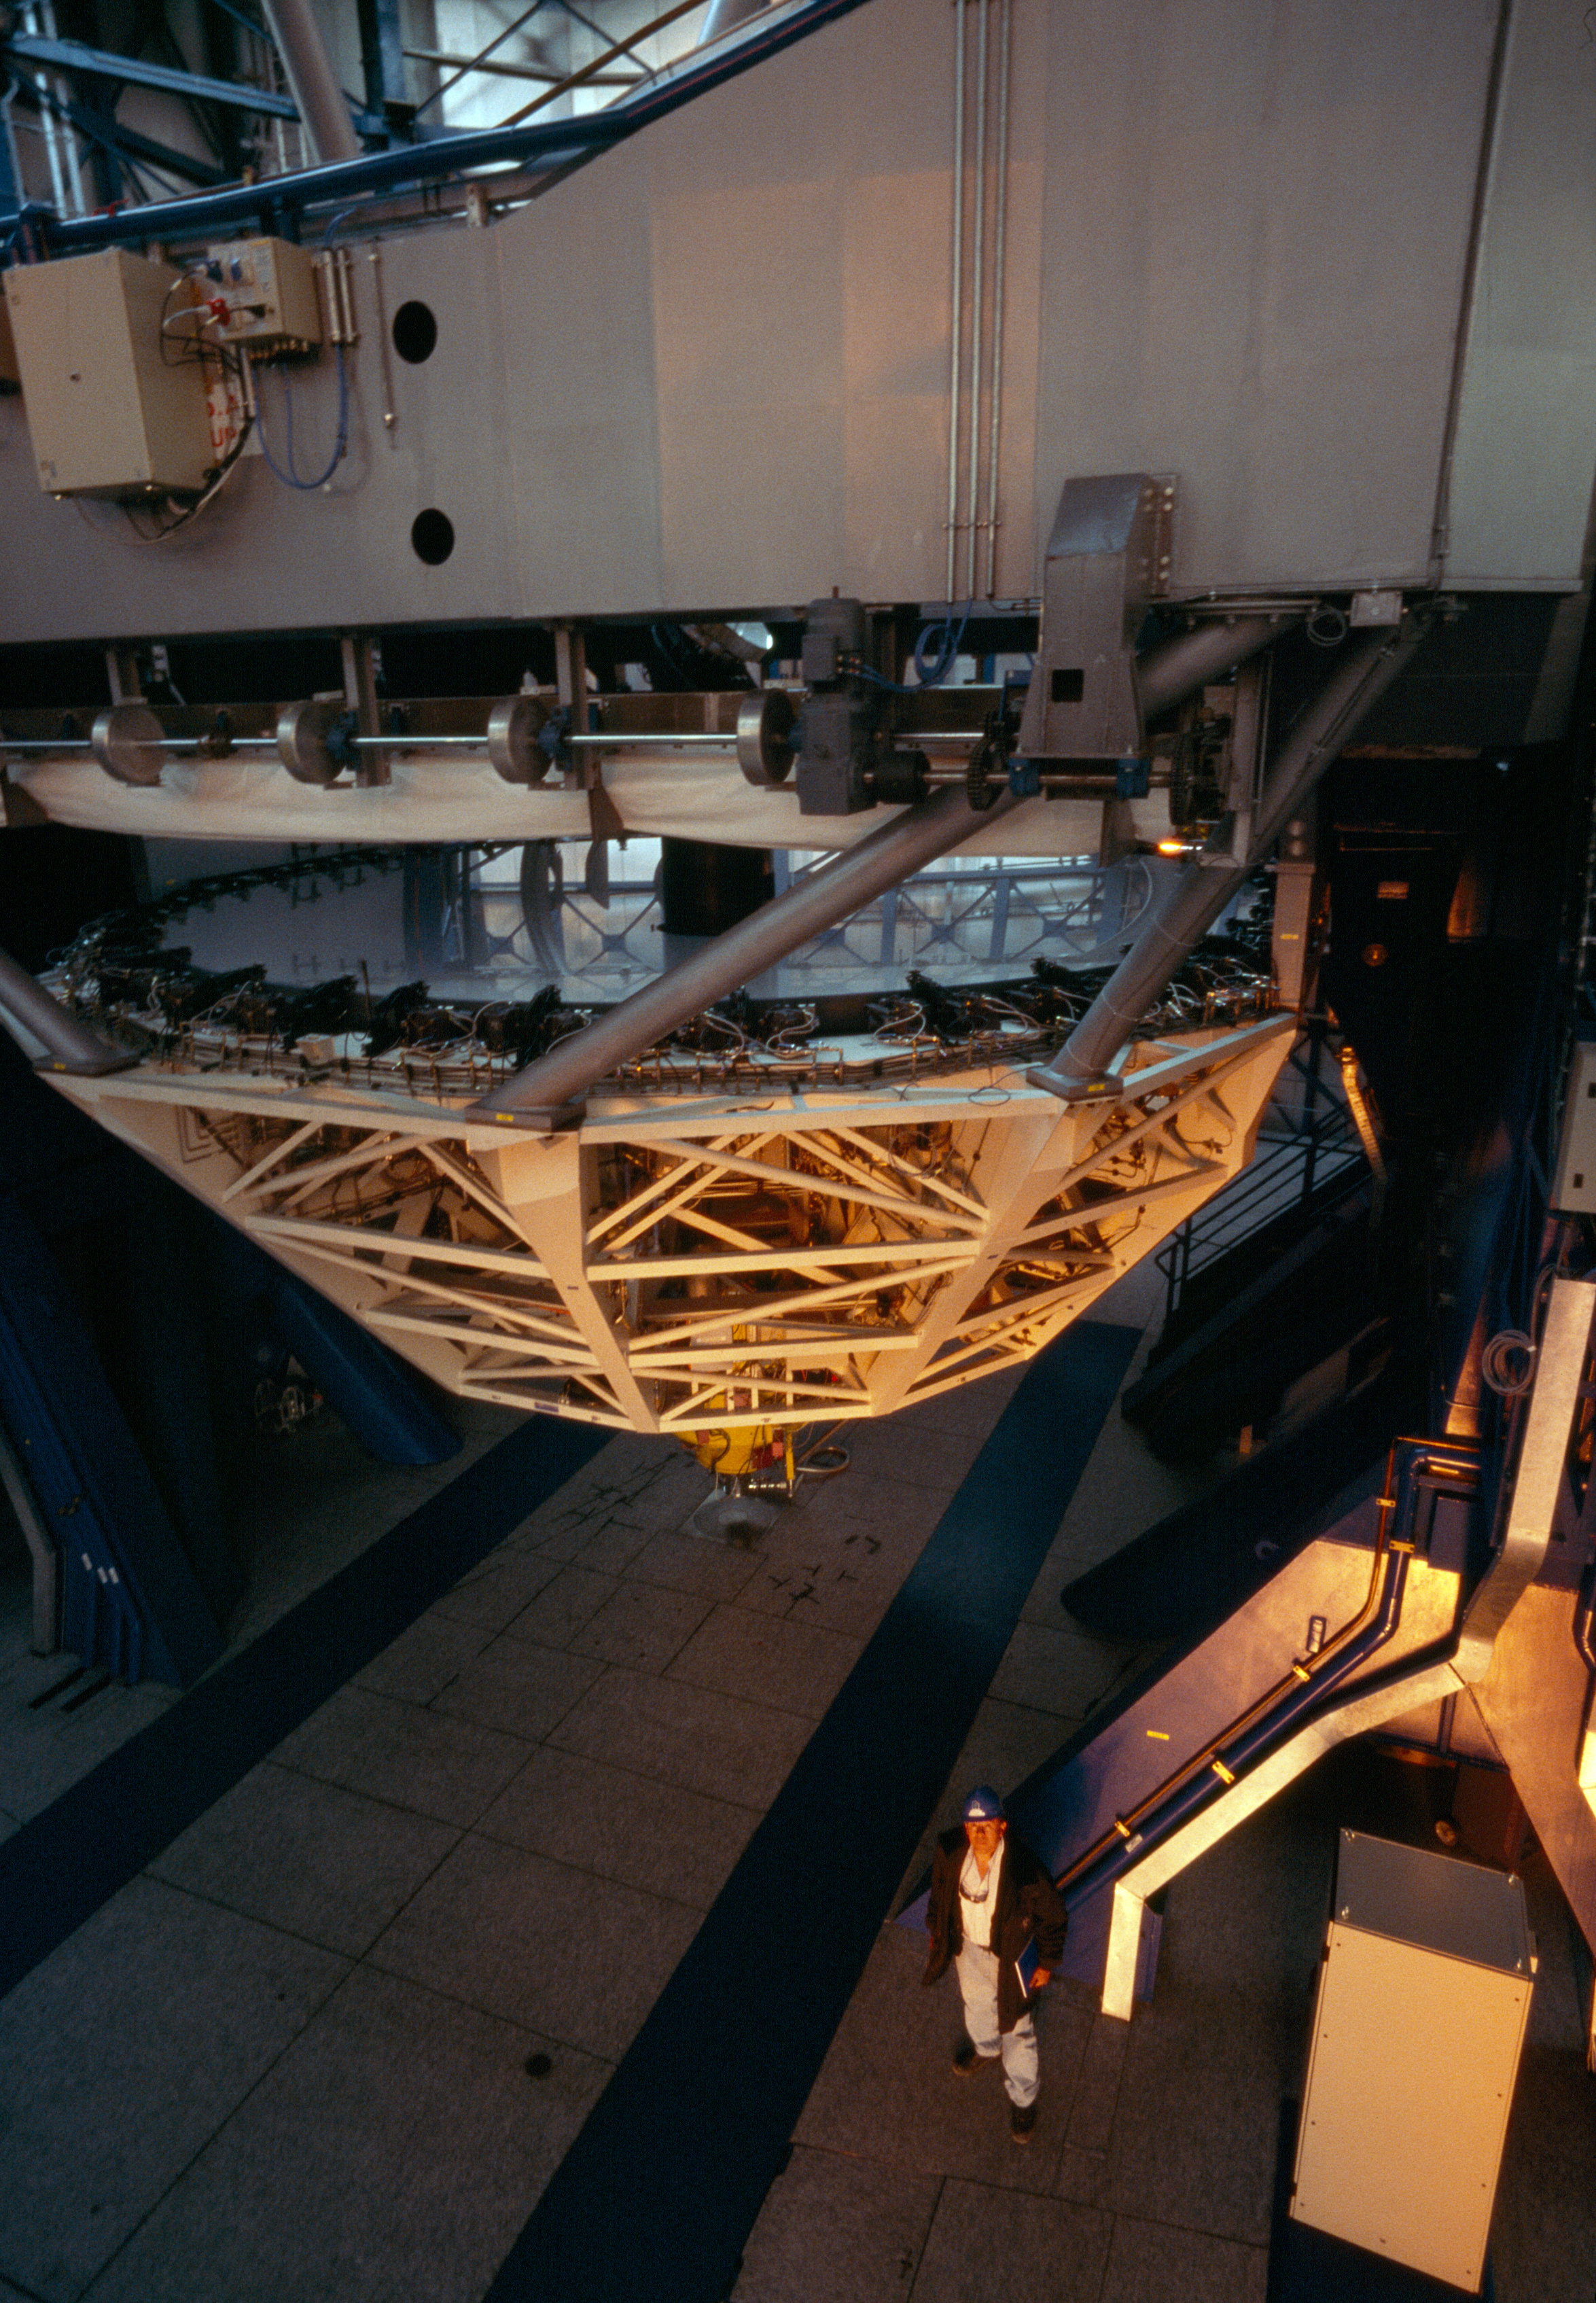

UT2-Kueyen inspection

Kueyen, the second Unit Telescope, is inspected daily.

Credit: ESO